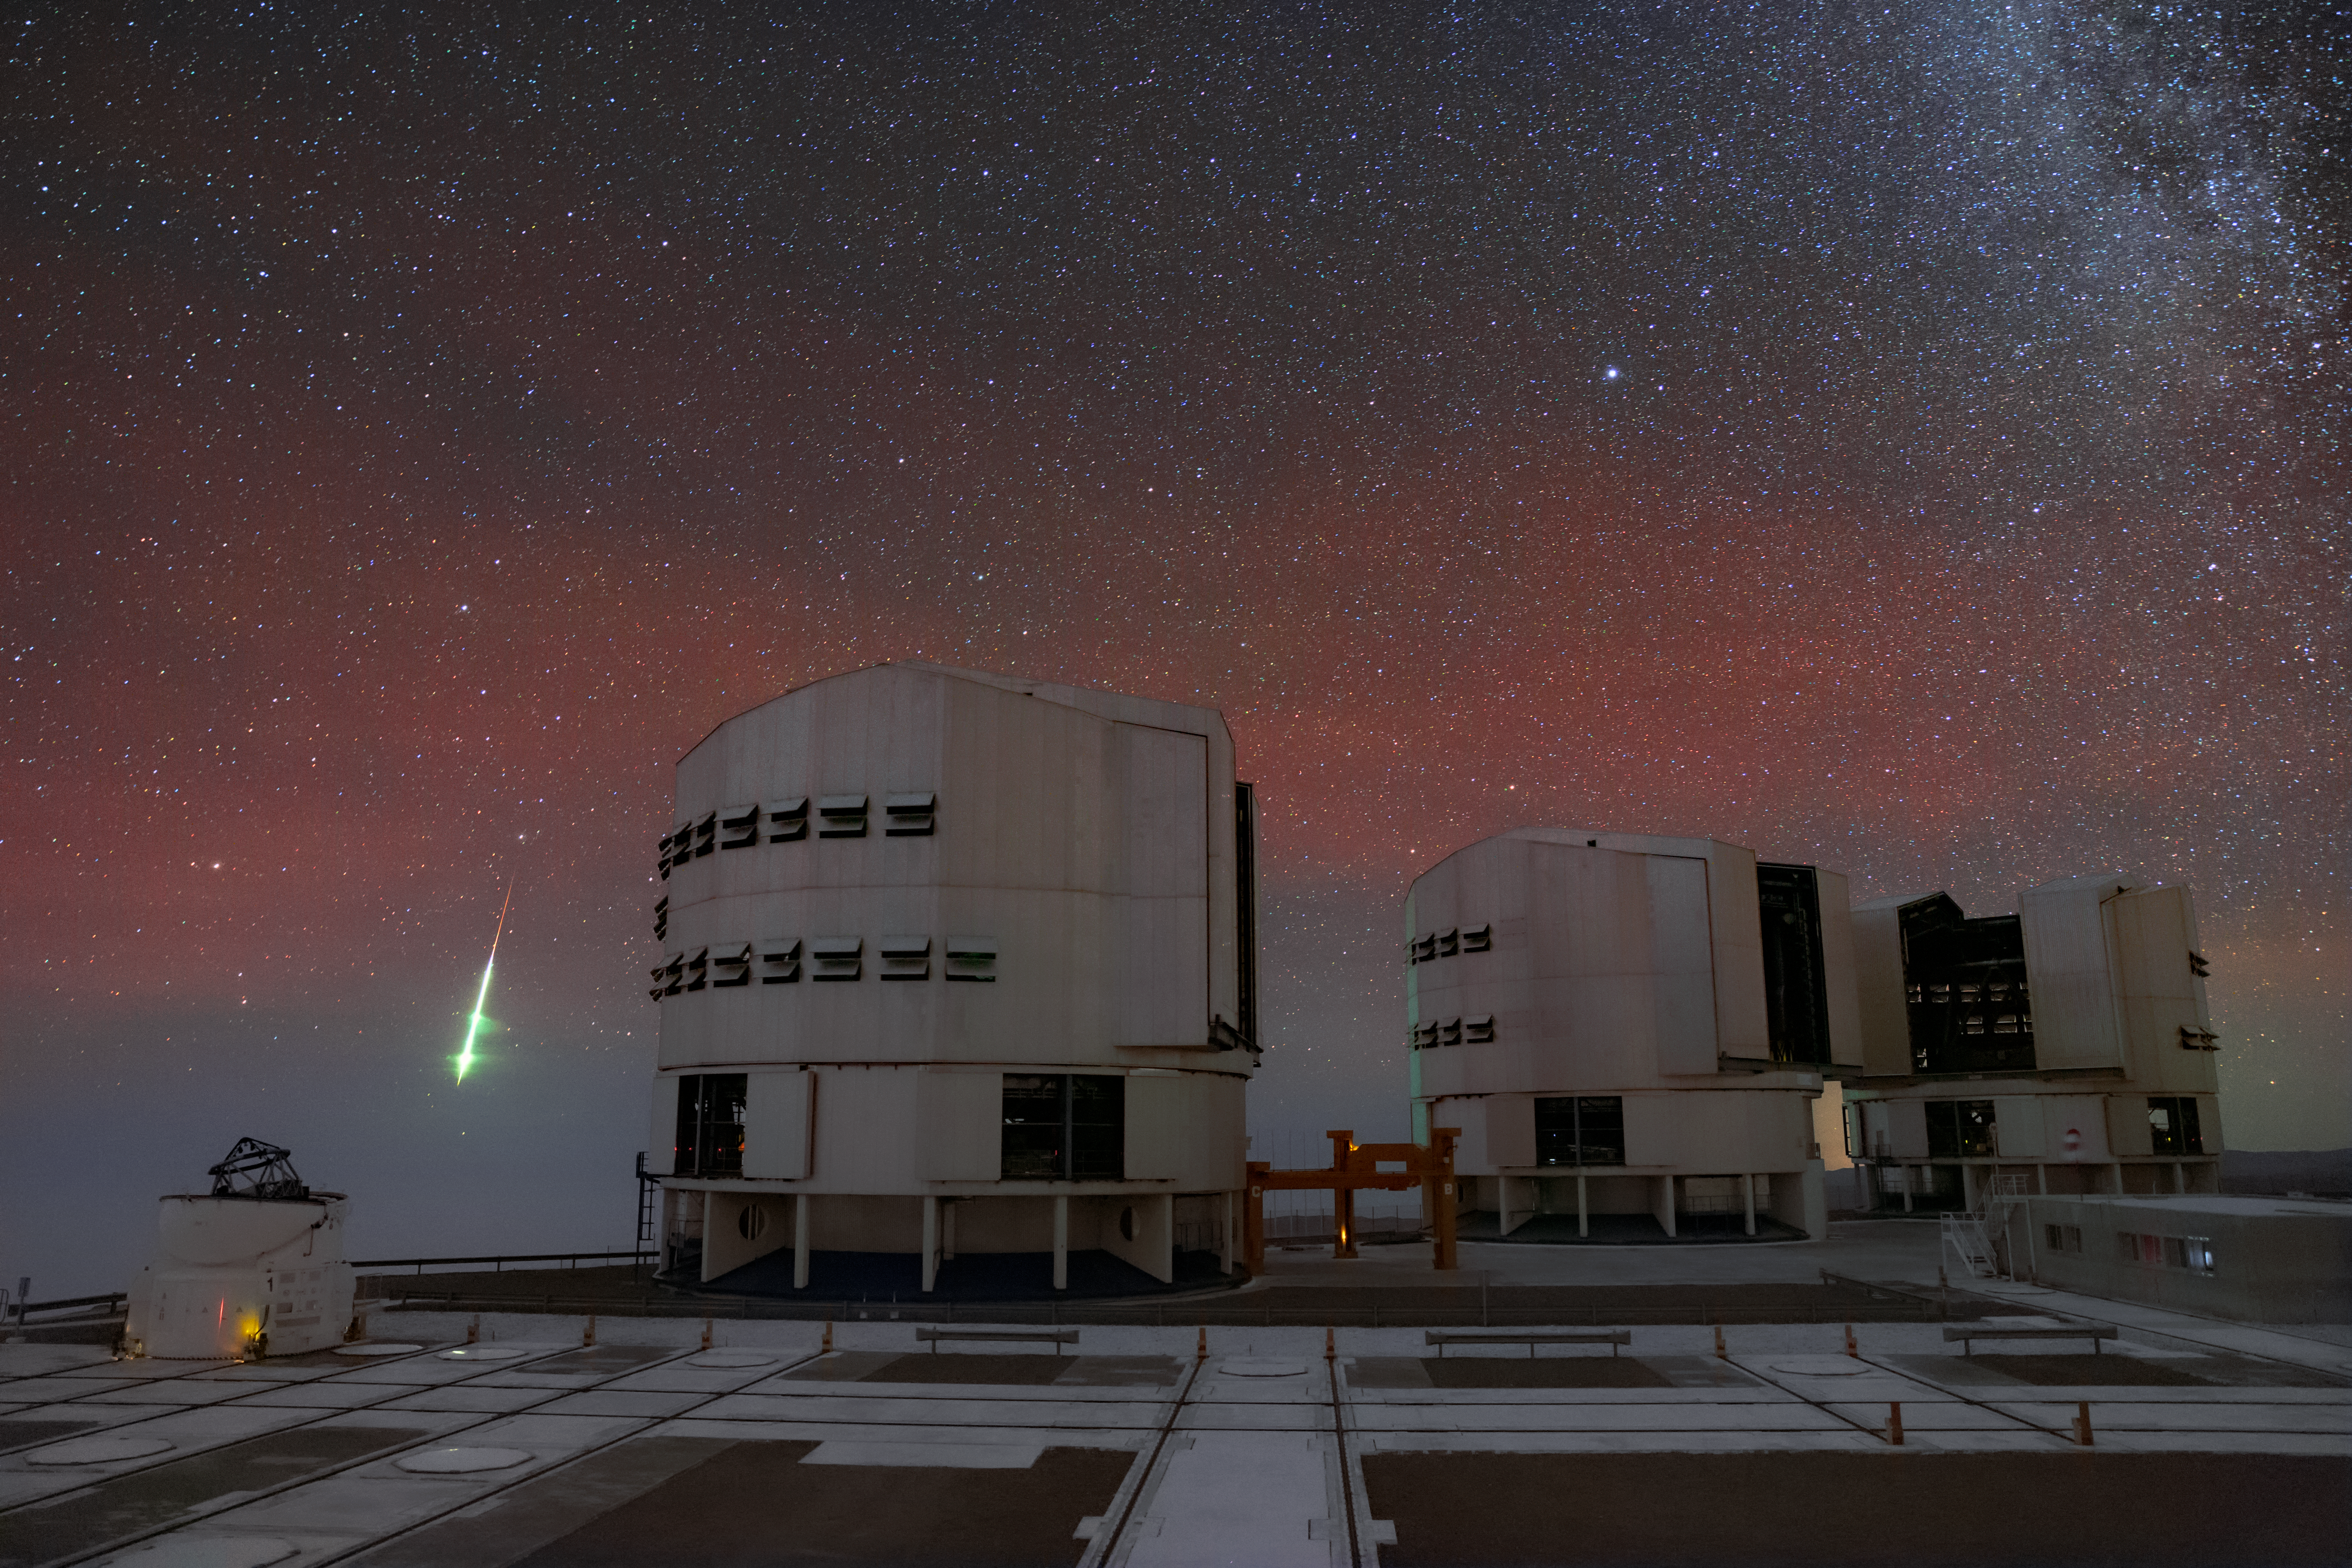

Falling from the stars

A meteoroid lights up the night sky at Paranal in the Chilean desert, with three Unit Telescopes and one Auxiliary Telescope of ESO’s Very Large Telescope (VLT) witnessing the end of its journey across the Solar System in a stunning burst of light.

Smaller than asteroids, meteoroids are rocky objects wandering through space. When they enter the Earth’s atmosphere, they heat up and vaporise due to friction with the air, leaving behind a luminous trace in the sky known as a shooting star (or meteor). The remains of a meteoroid which are not entirely vaporised and reach the ground are called a meteorite.

The colour of the luminous trace reveals the chemical composition of the meteoroid which left it. Green and yellow lights indicate the presence of magnesium and iron, respectively. The diffuse red glow across the sky is emitted by the oxygen and nitrogen in the Earth’s atmosphere.

ESO’s VLT is the world's most advanced optical facility. It consists of four Unit Telescopes and four movable Auxiliary Telescopes. The Auxiliary Telescopes work together in what is called the Very Large Telescope Interferometer (VLTI), which combines the light collected by each single telescope, allowing astronomers to probe the cosmos at a much higher level of detail. While the Unit Telescopes work as standalone systems most of the time, their light can also be combined in the VLTI. Examples of scientific milestones reached thanks to the VLT are the first image of an extrasolar planet and the tracking of the individual stars orbiting the supermassive black hole lurking at the centre of our galaxy.

Credit: ESO/ M. Zamani